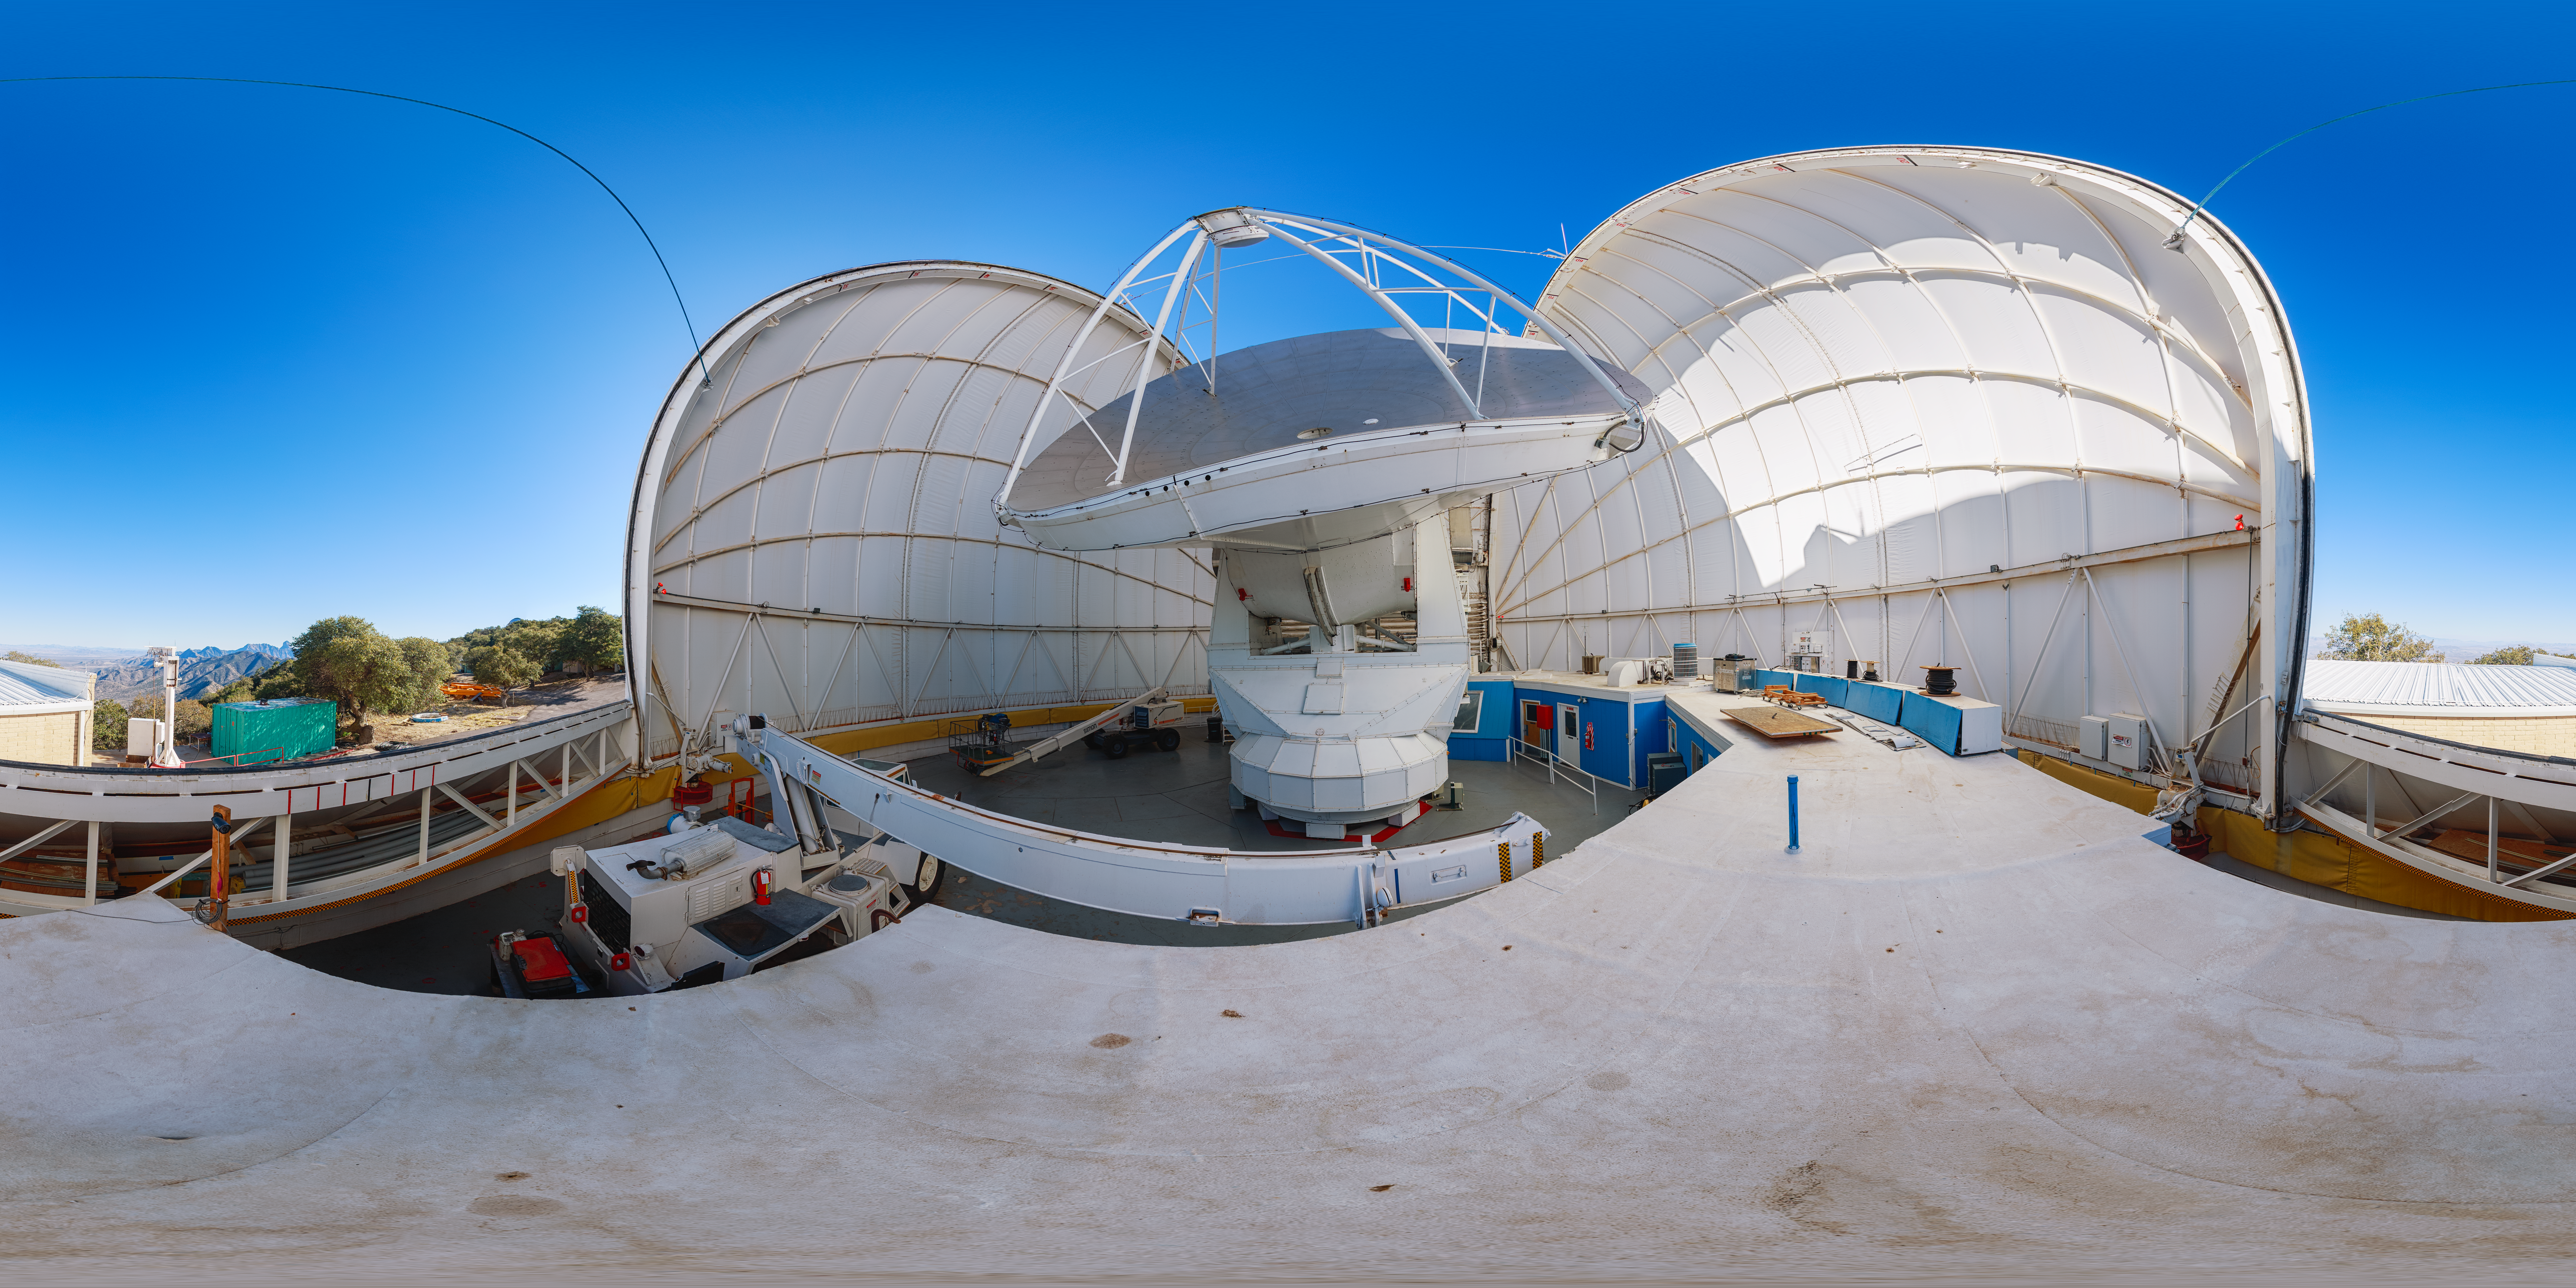

UA ARO 12-meter Telescope

A view of the UA ARO 12-meter Telescope, located at Kitt Peak National Observatory.

Credit: NOIRLab/AURA/NSF/P. Horálek